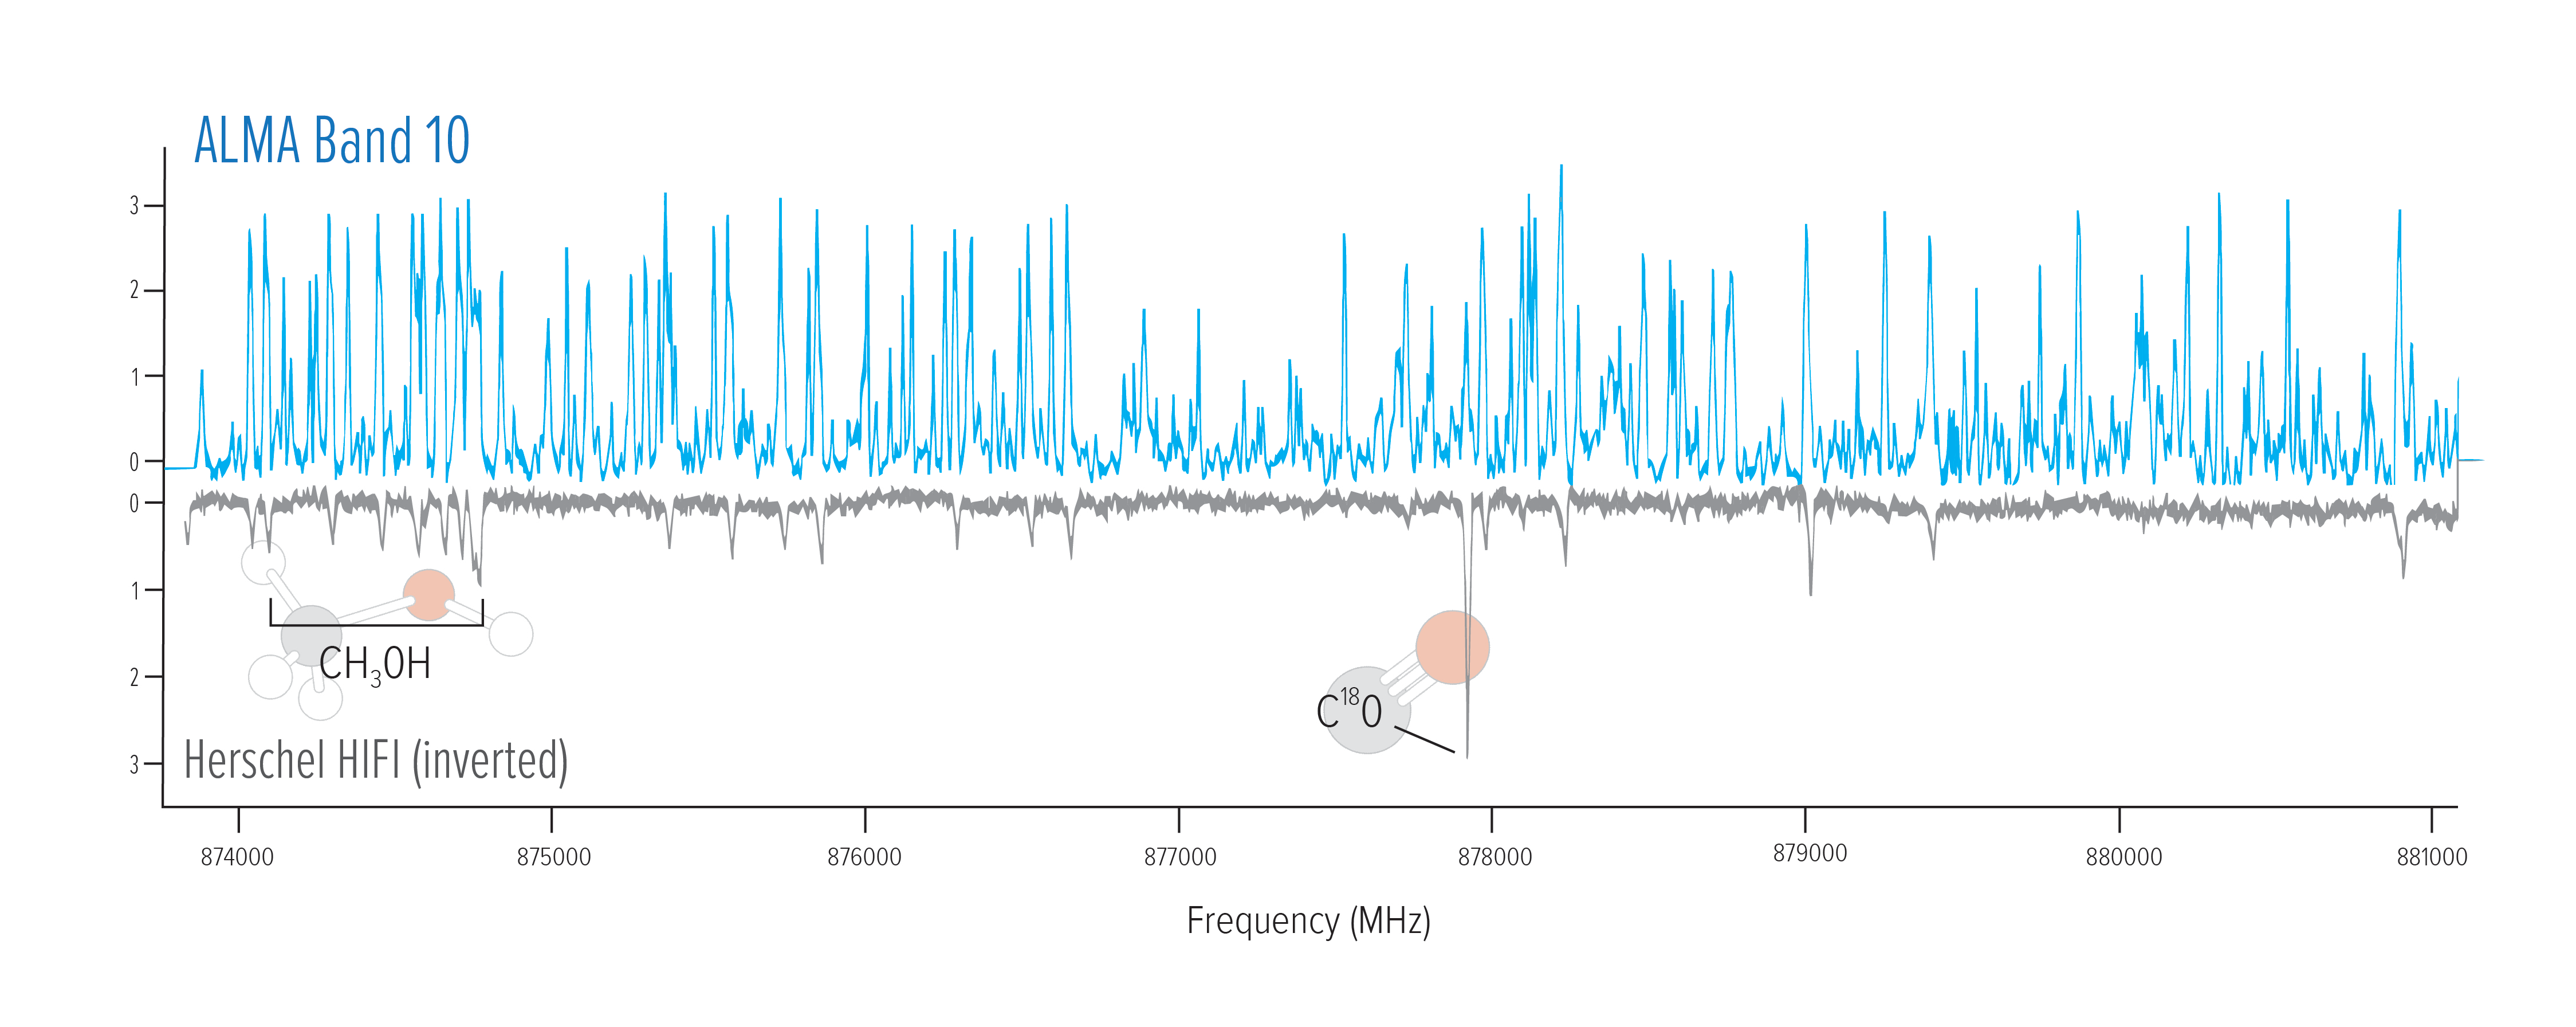

Spectral Lines in the Cat's Paw Nebula

The upper blue portion of this graph shows the spectral lines ALMA detected in a star-forming region of the Cat's Paw Nebula. The lower black portion shows the lines detected by the European Space Agency's Herschel Space Observatory. The ALMA observations detected more than ten times as many spectral lines. Note that the Herschel data have been inverted for comparison. Two molecular lines are labeled for reference.

Credit: NRAO/AUI/NSF, B. McGuire et al.